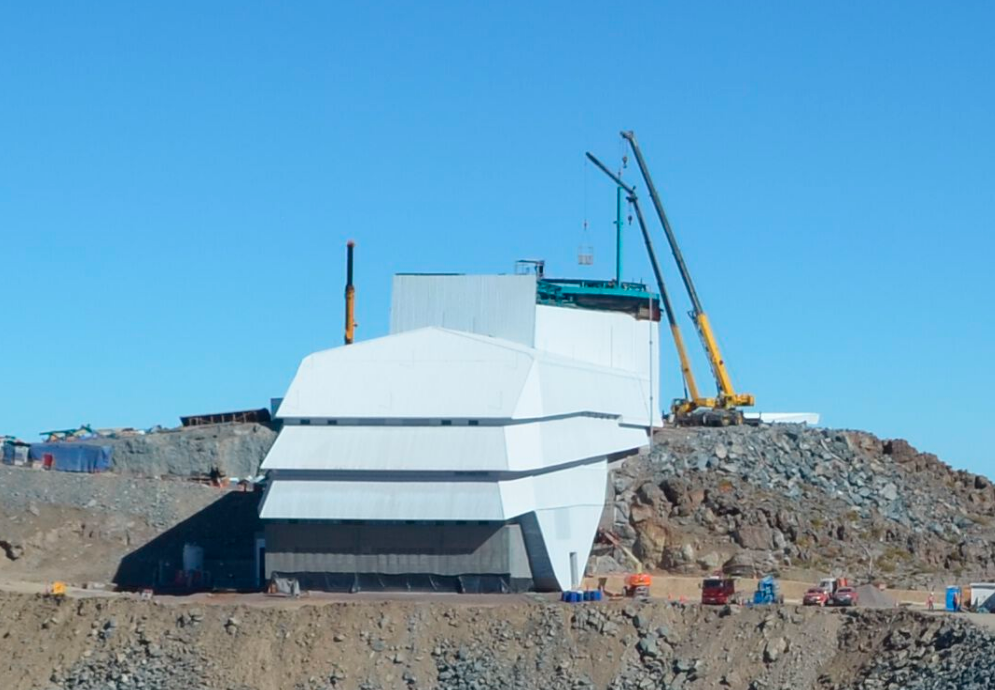

First Dome Column

This image, taken from the Summit Webcam, shows the first column of the LSST Facility Dome being lifted into place.

Credit: Rubin Observatory/NSF/AURA